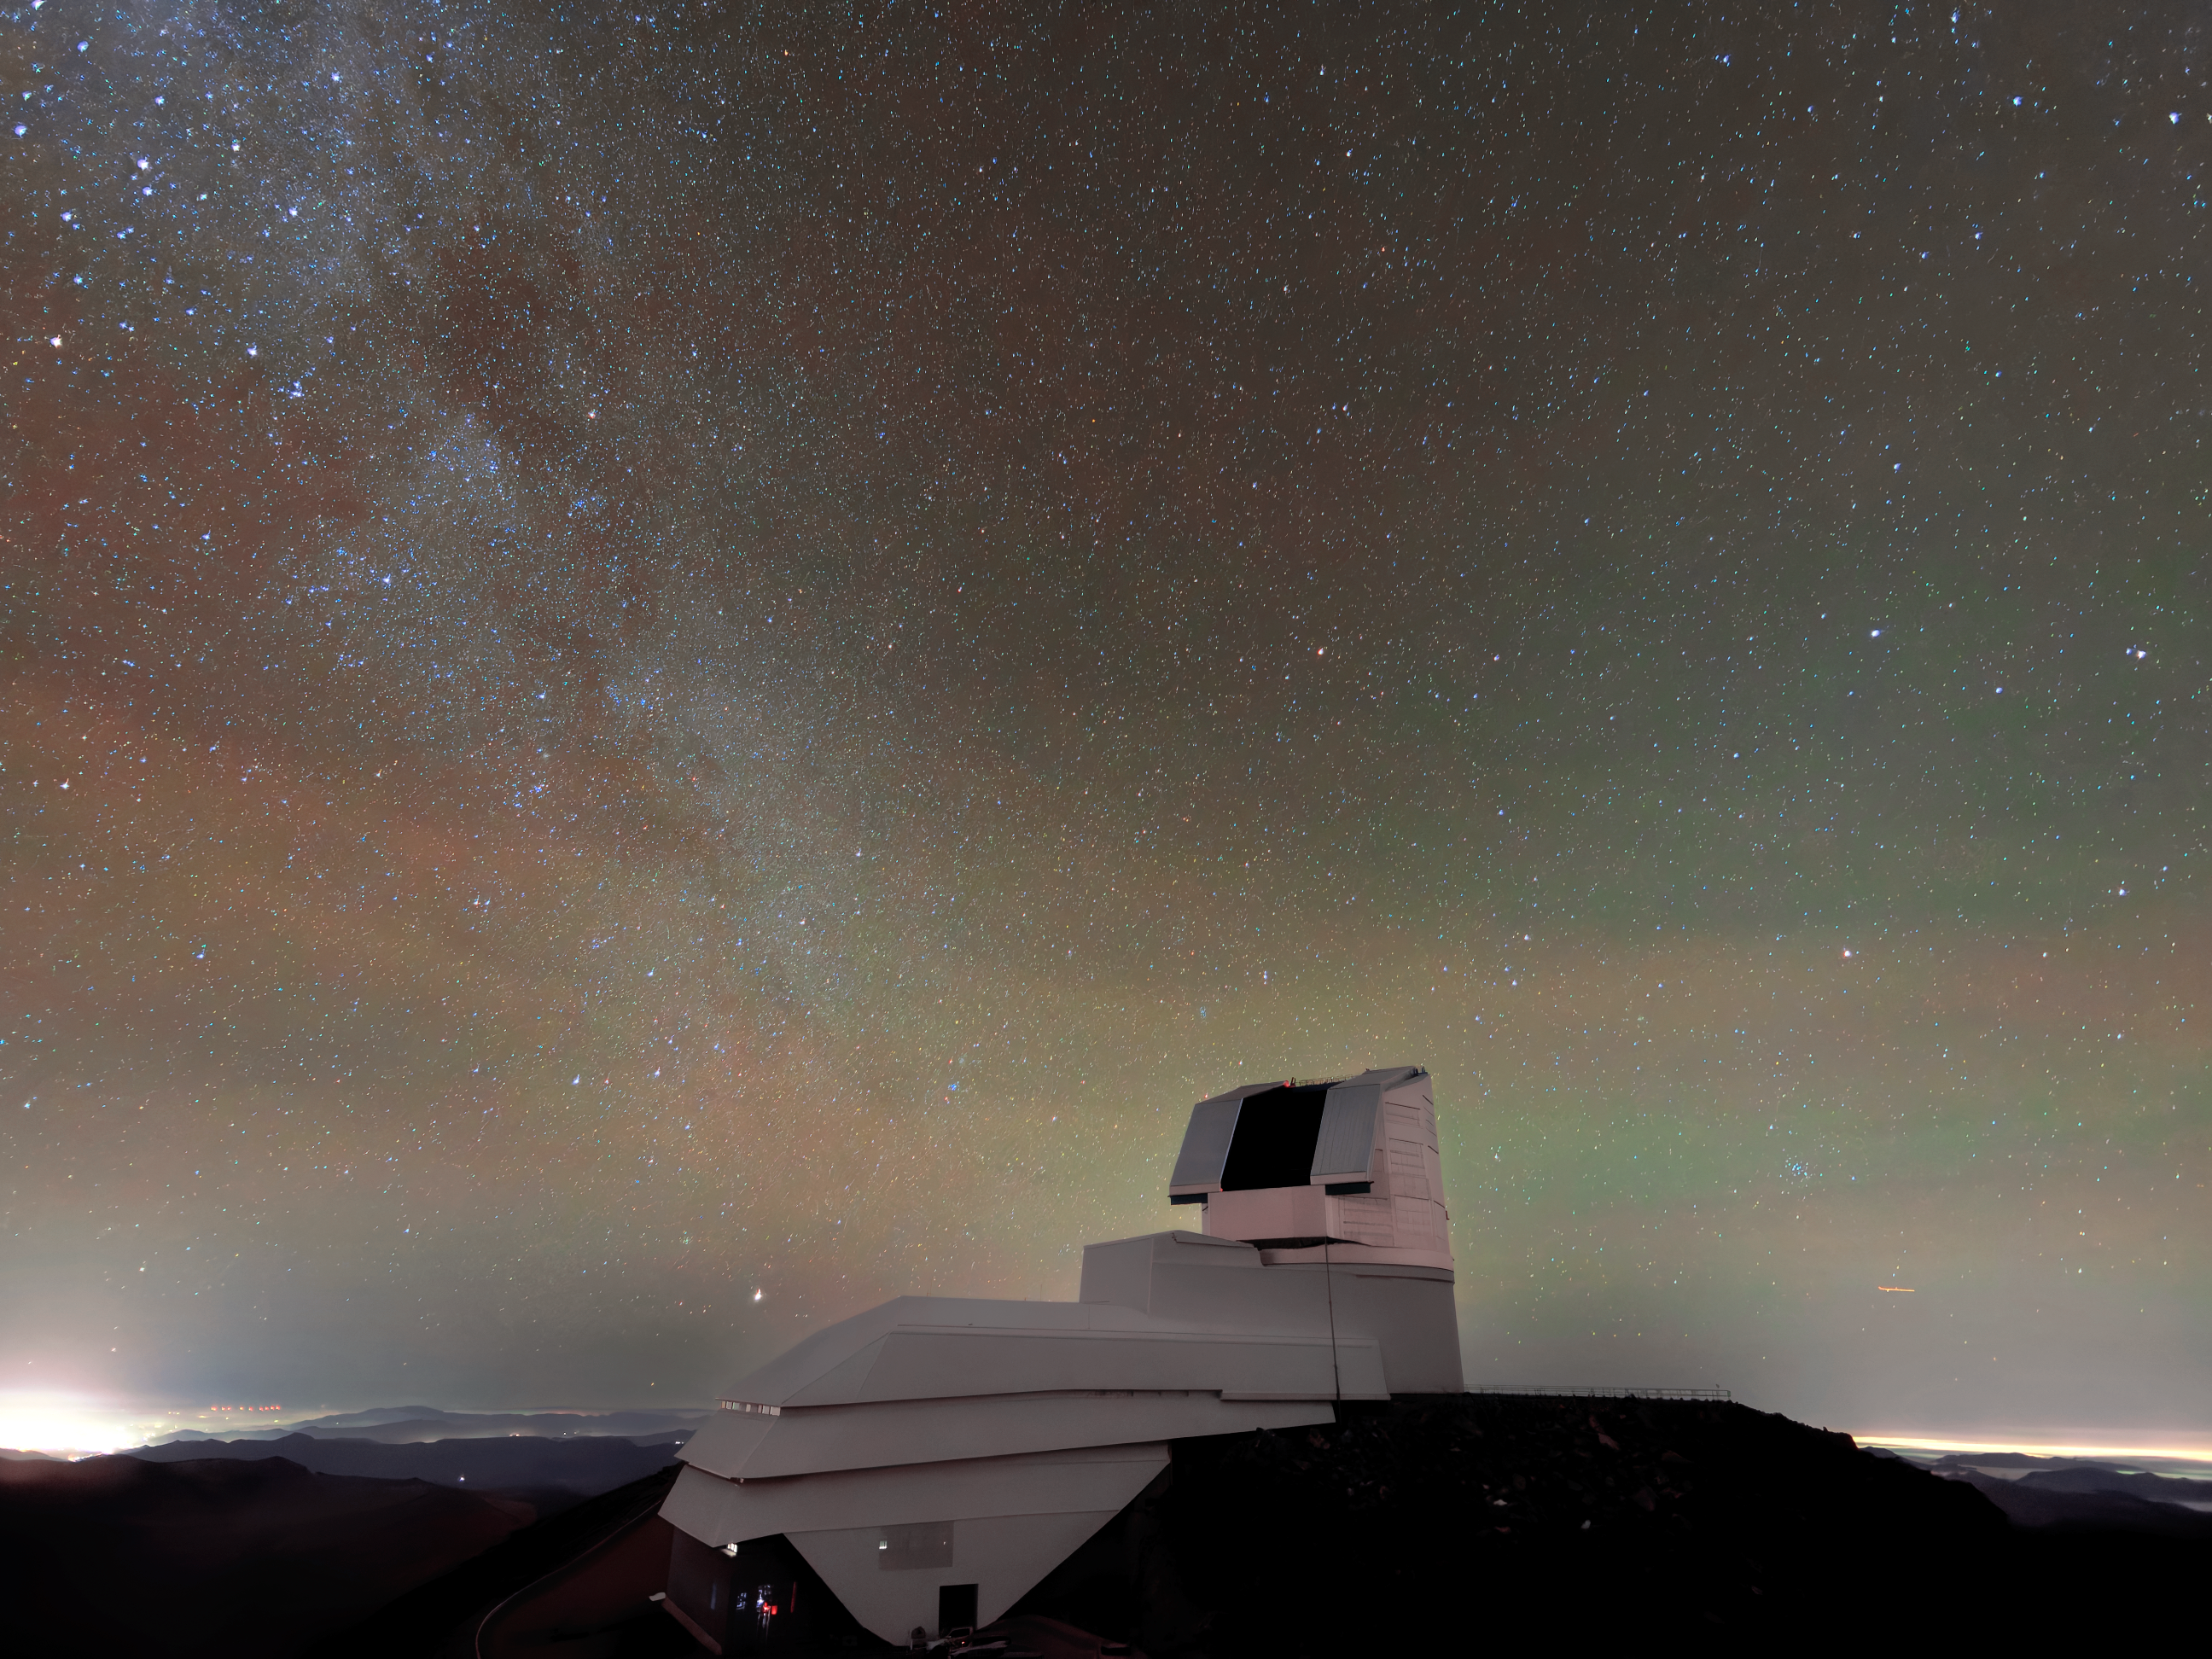

Rubin On Sky

The night sky dazzles over NSF-DOE Vera C. Rubin Observatory in this shot. Starting later in 2025, Rubin Observatory's decade-long Legacy Survey of Space and Time (LSST) will generate an ultra-wide, ultra-high-definition, time-lapse record of the Universe.

Credit: NSF–DOE Vera C. Rubin Observatory/NOIRLab/SLAC/AURA/W. O'Mullane